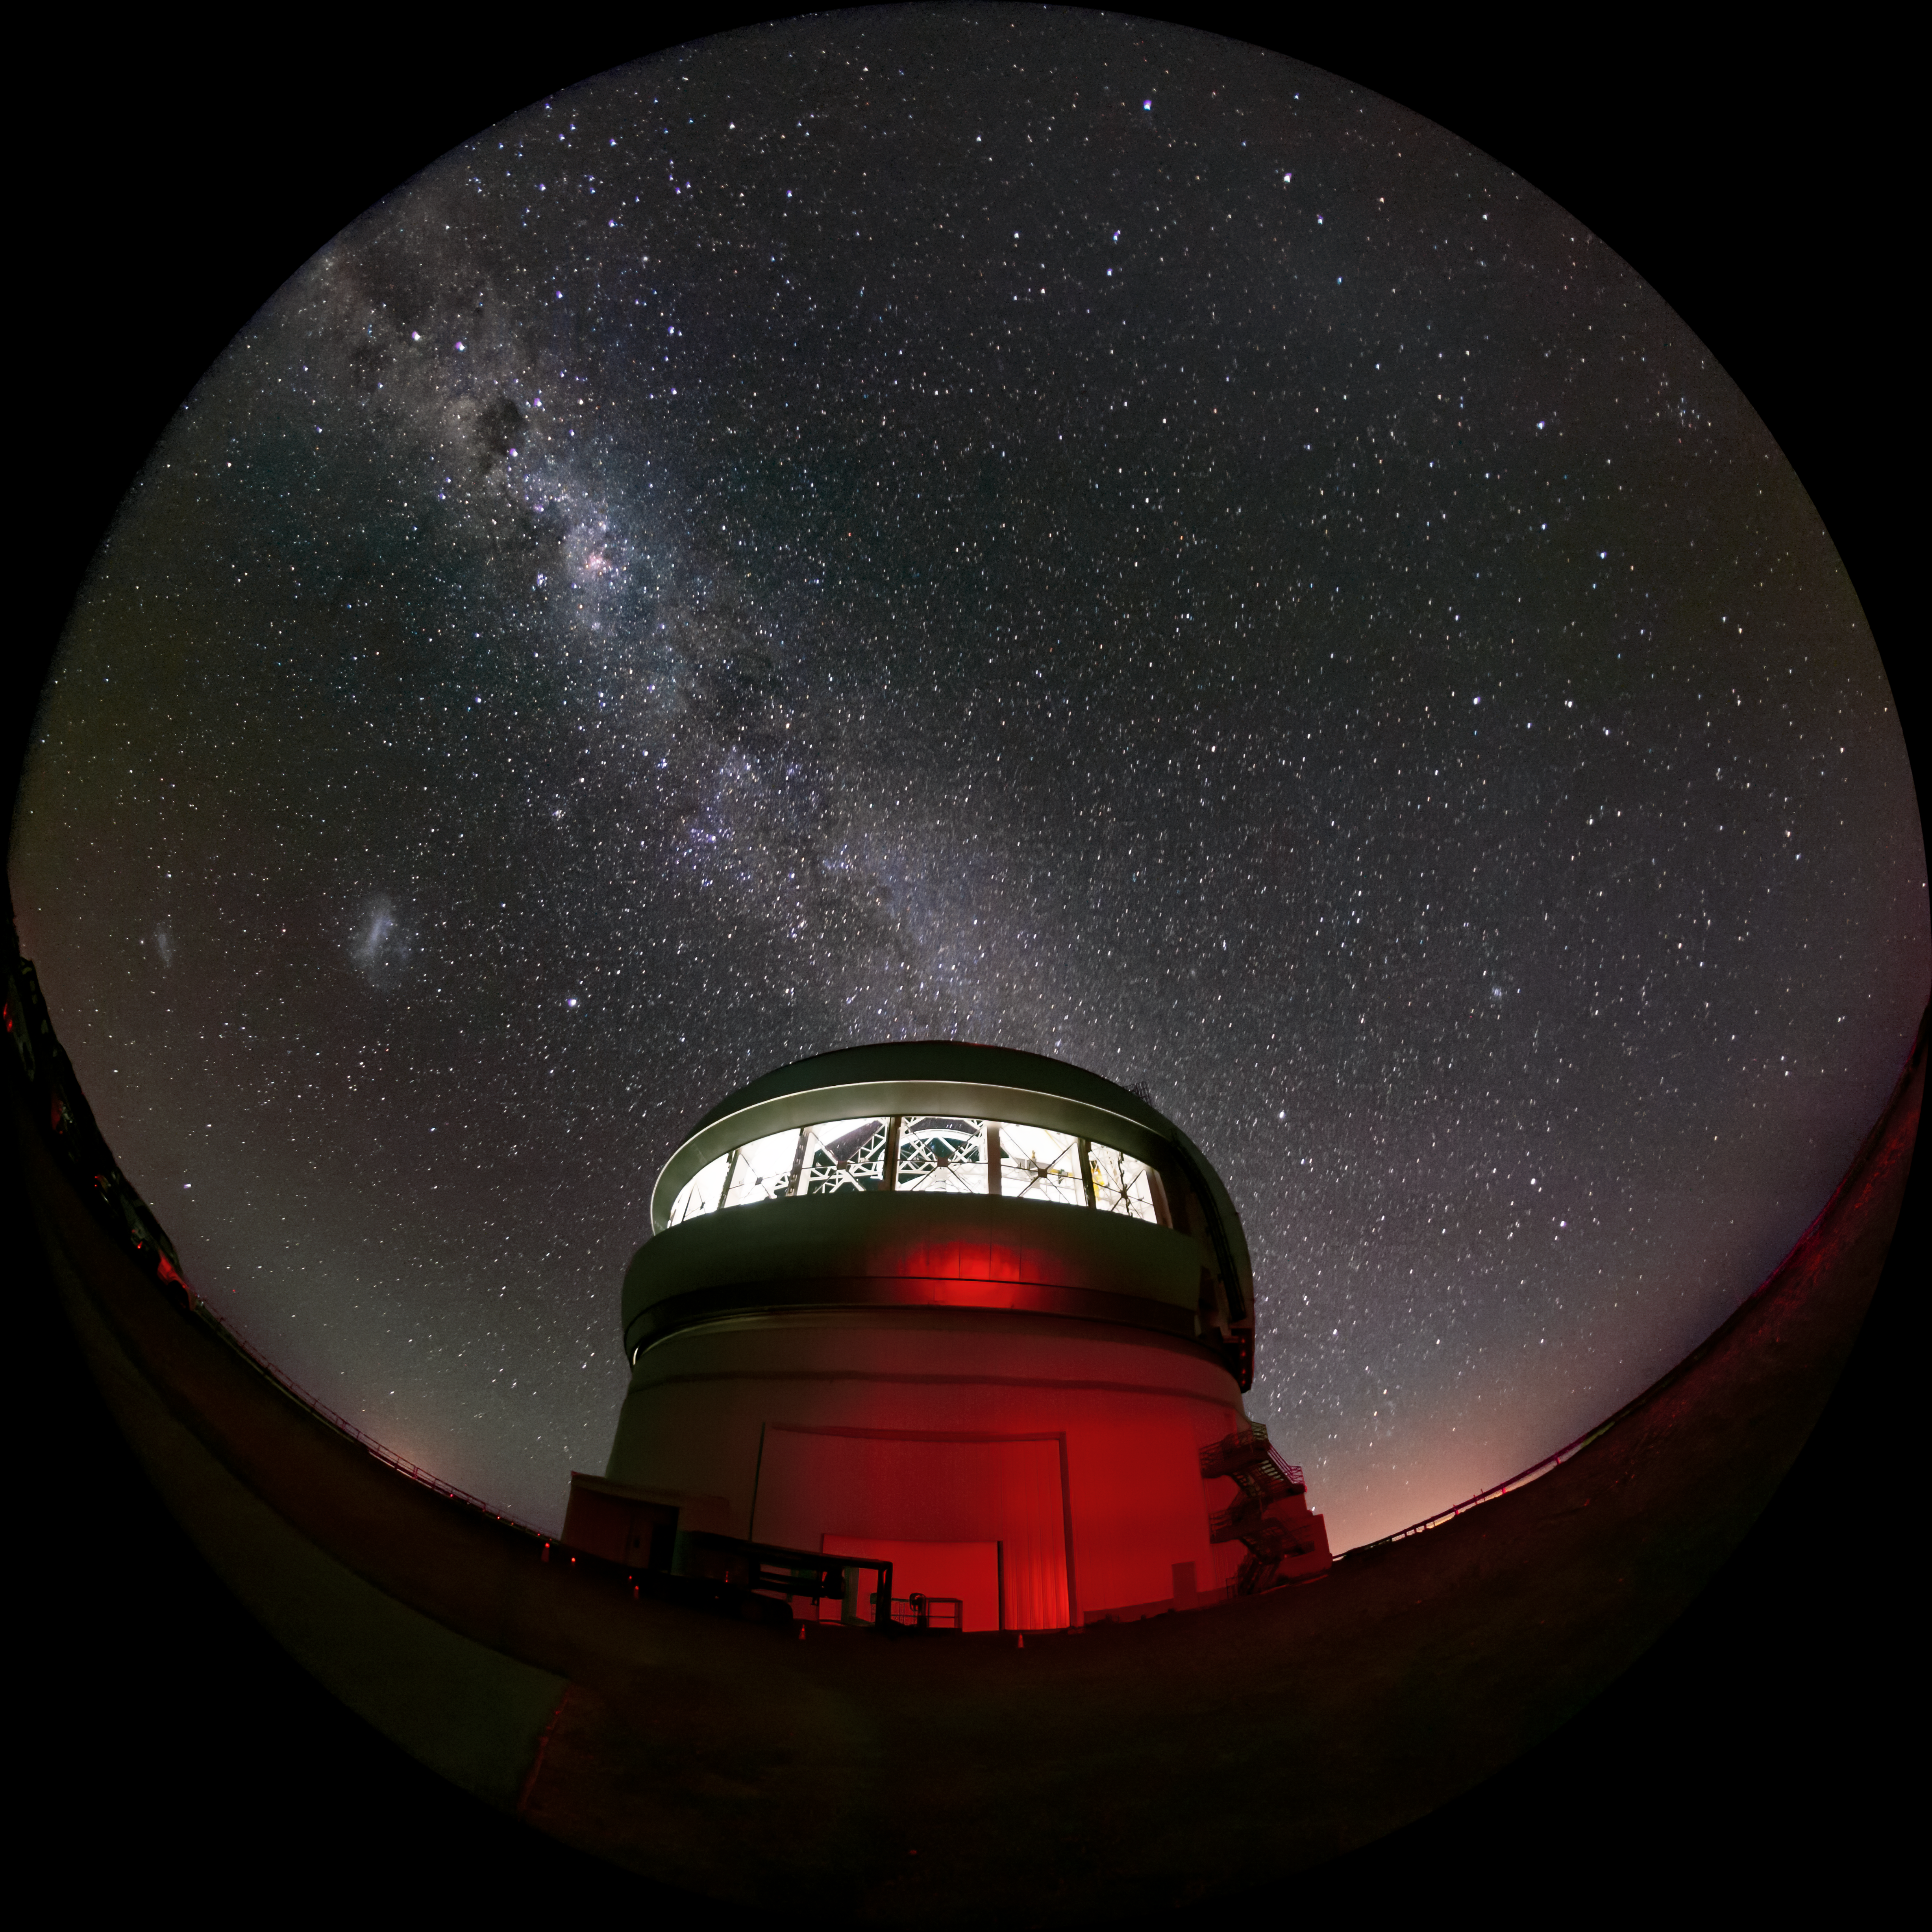

Milky Way and Magellanic Clouds over Gemini South

The Milky Way and the two Magellanic Clouds are visible over the Gemini South telescope in this long-exposure photo. Gemini South is a part of the International Gemini Observatory, a program of NSF NOIRLab.

Credit: International Gemini Observatory/NOIRLab/AURA/NSF/M. Paredes